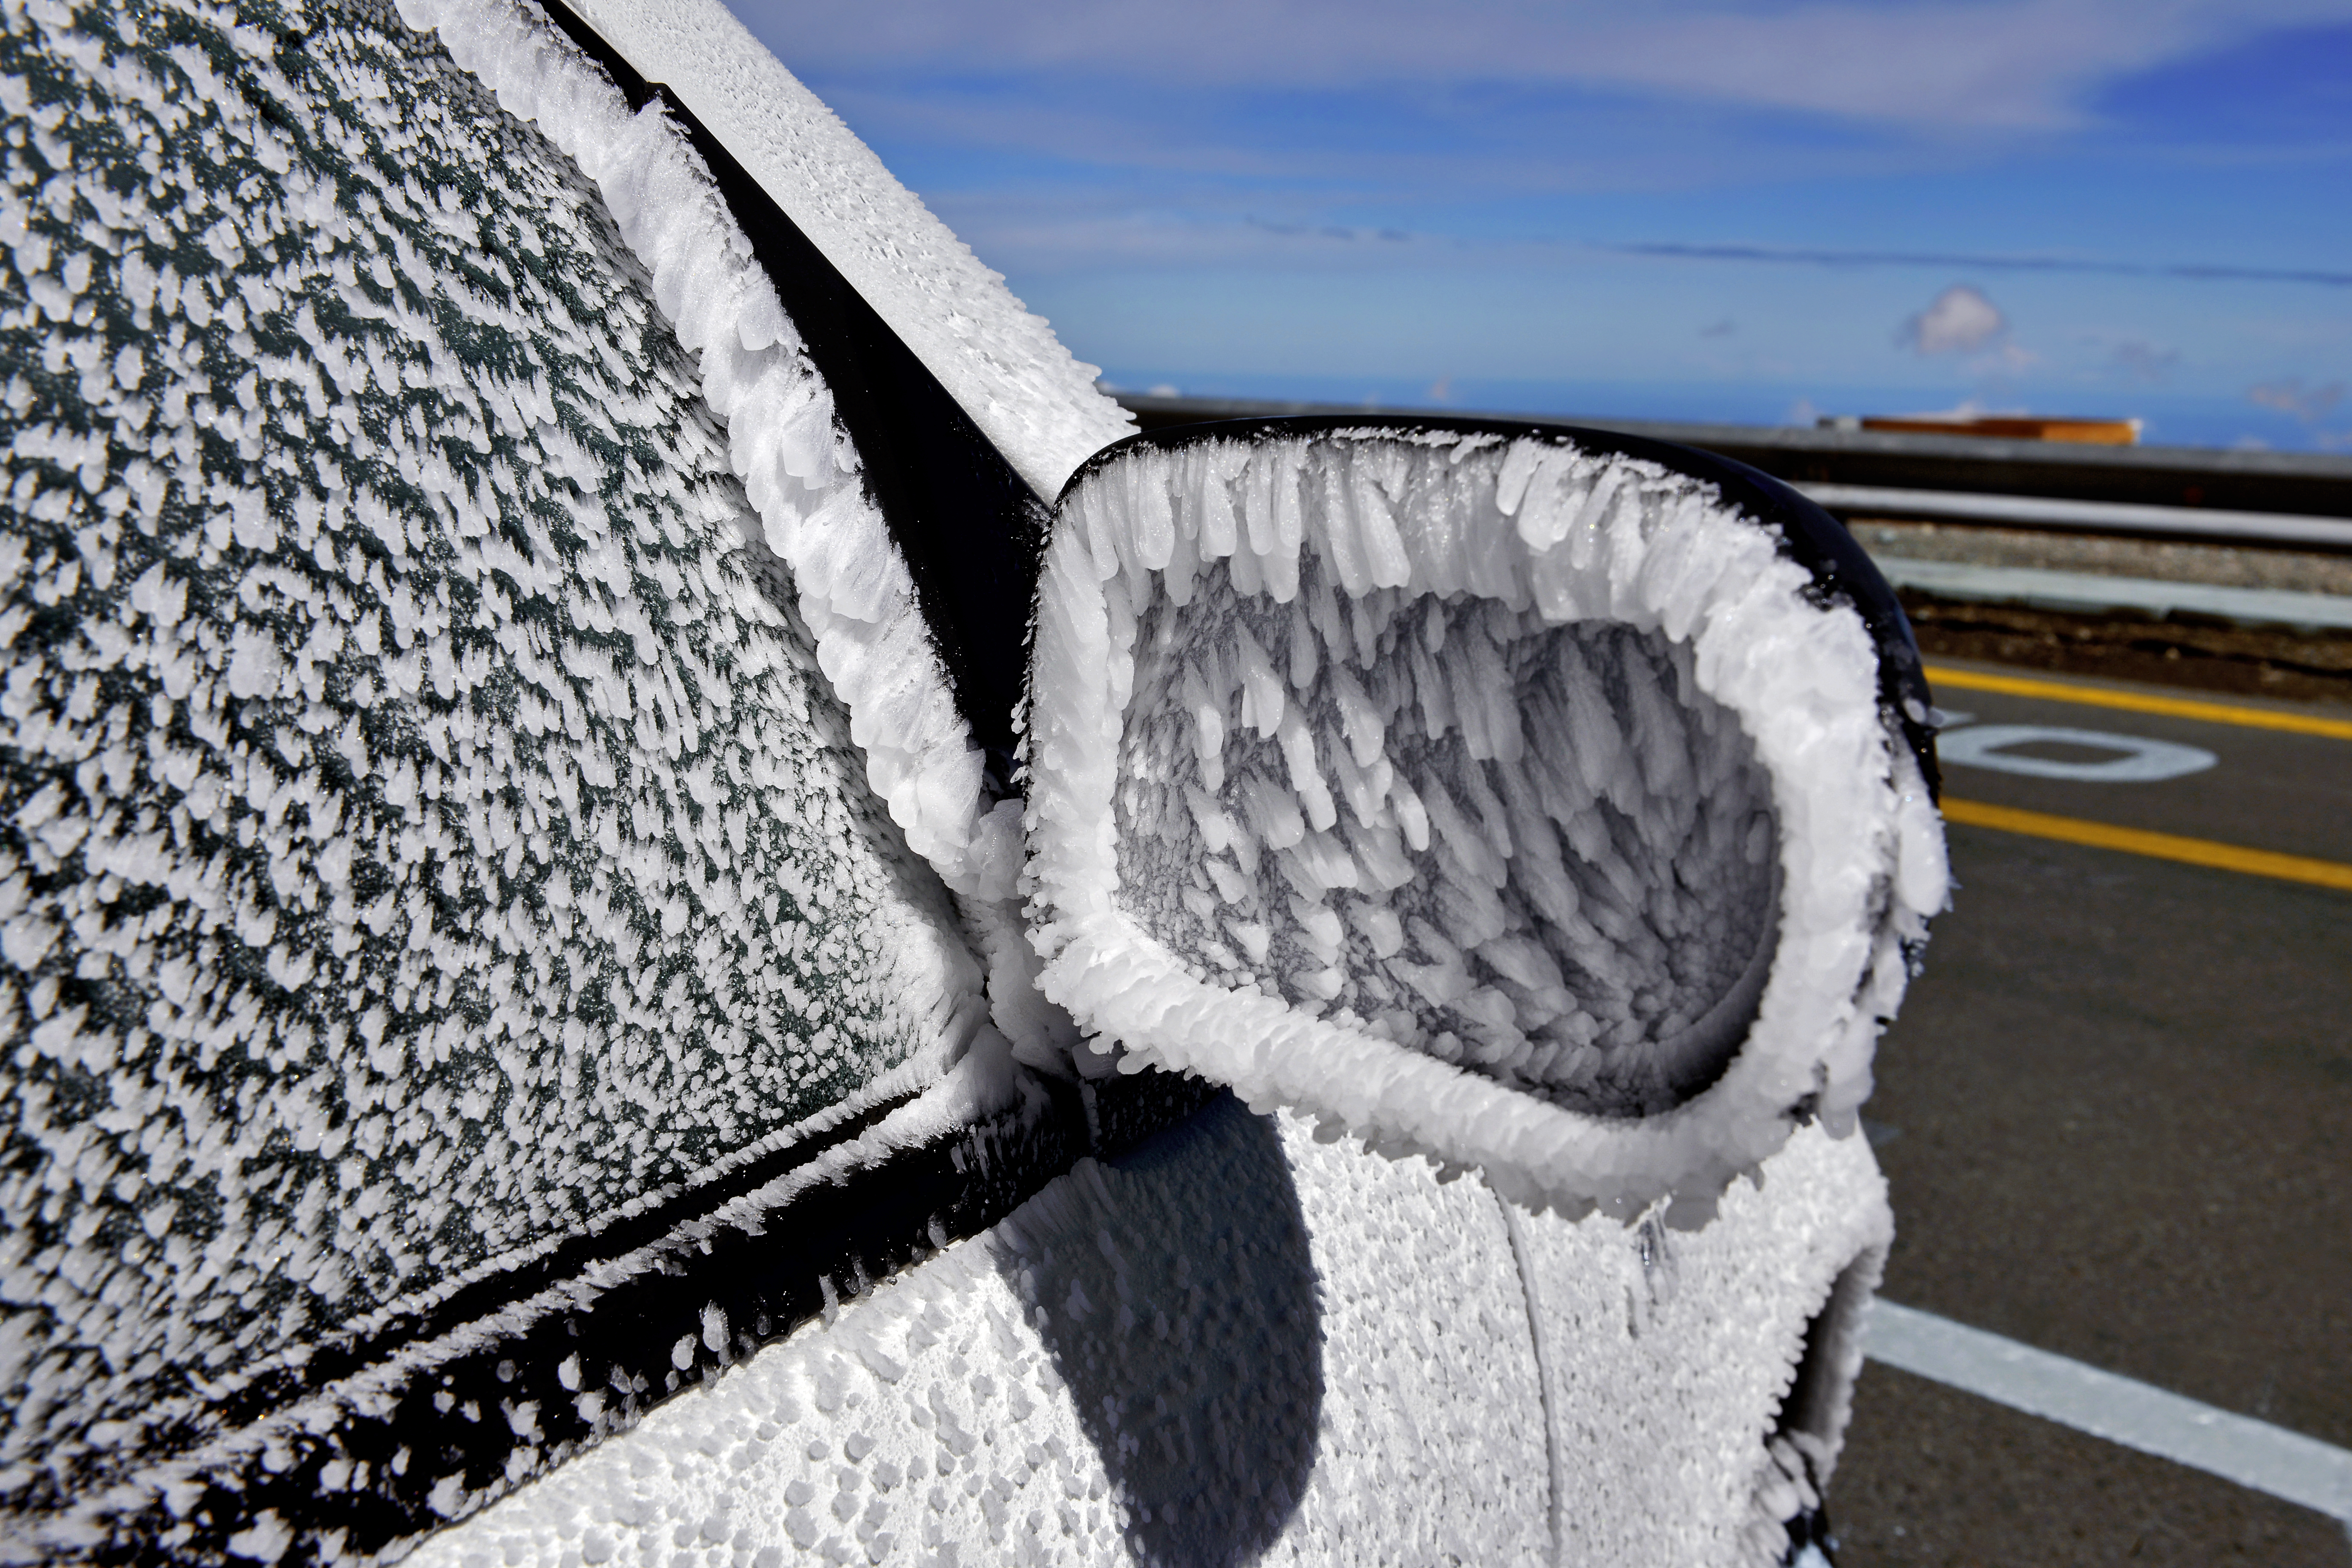

Frozen side mirror

Even though the Atacama Desert is one of the driest places on Earth, one can find life here. And sometimes, after a cold night, even ice.

Credit: ESO